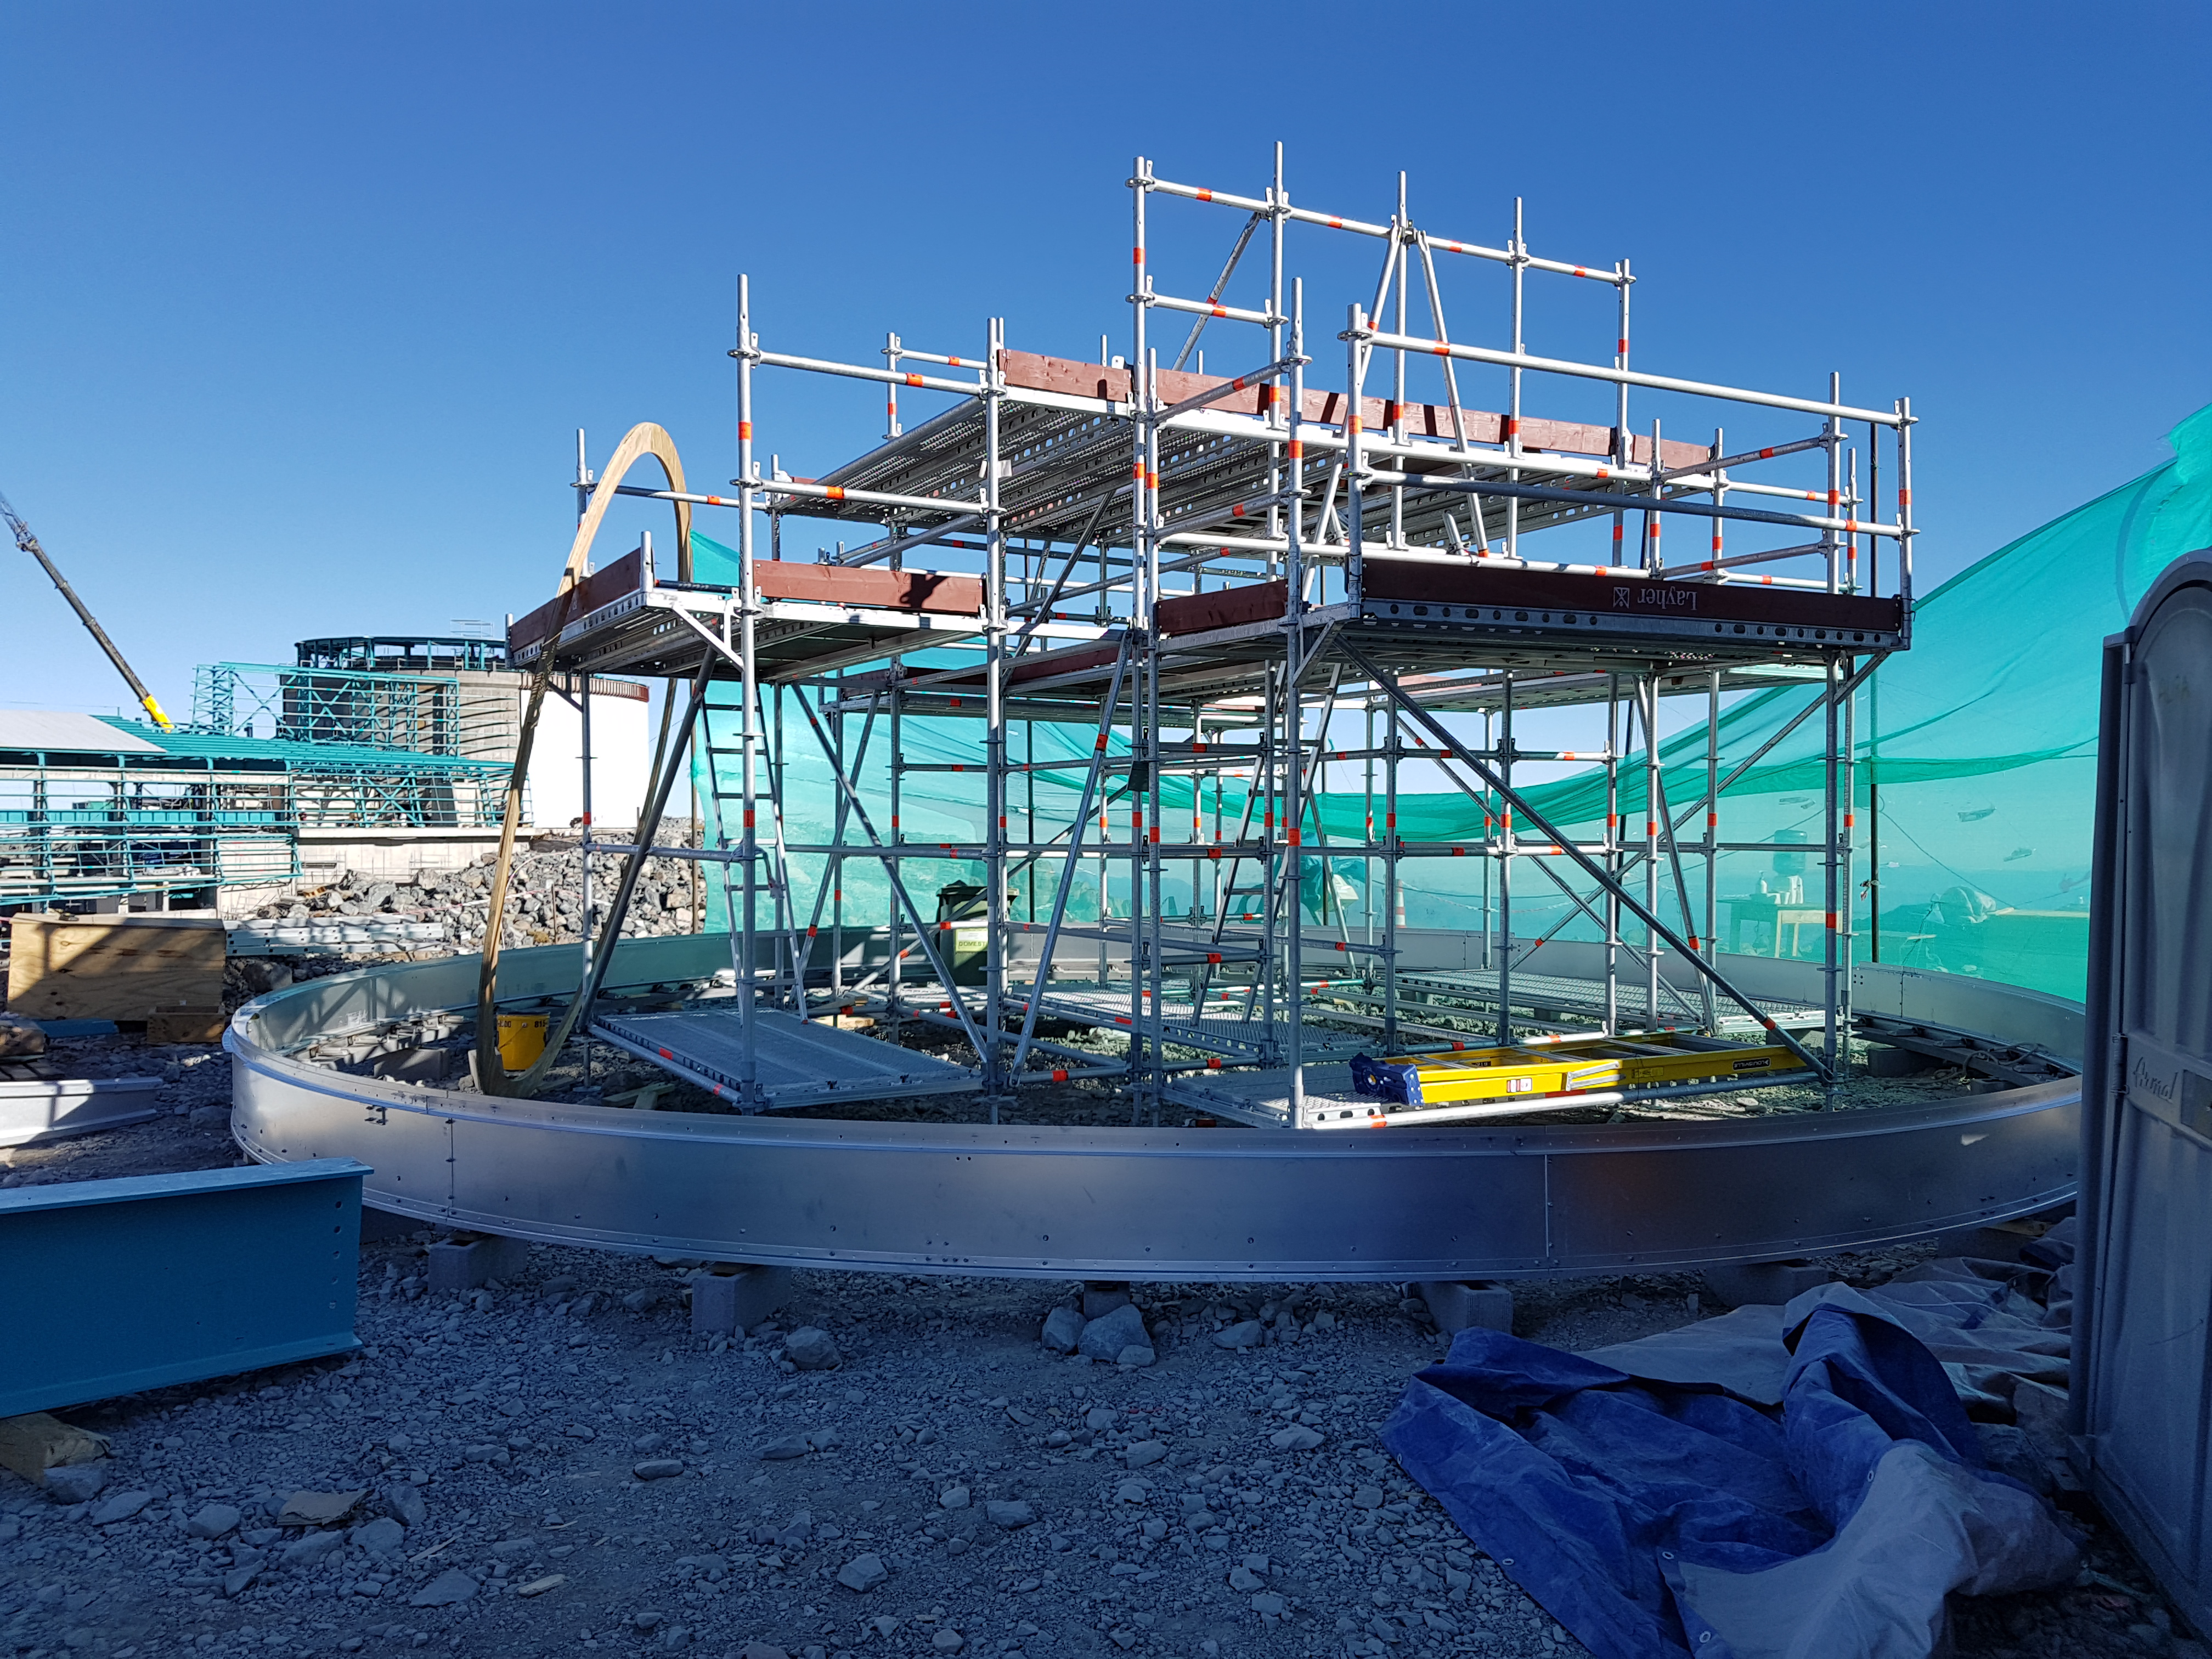

Construction Update

Auxiliary Telescope status. BSC has started the steel structure installation. At the same time Benjamin Leyton is working on the Dome.

Credit: Rubin Observatory/NSF/AURA